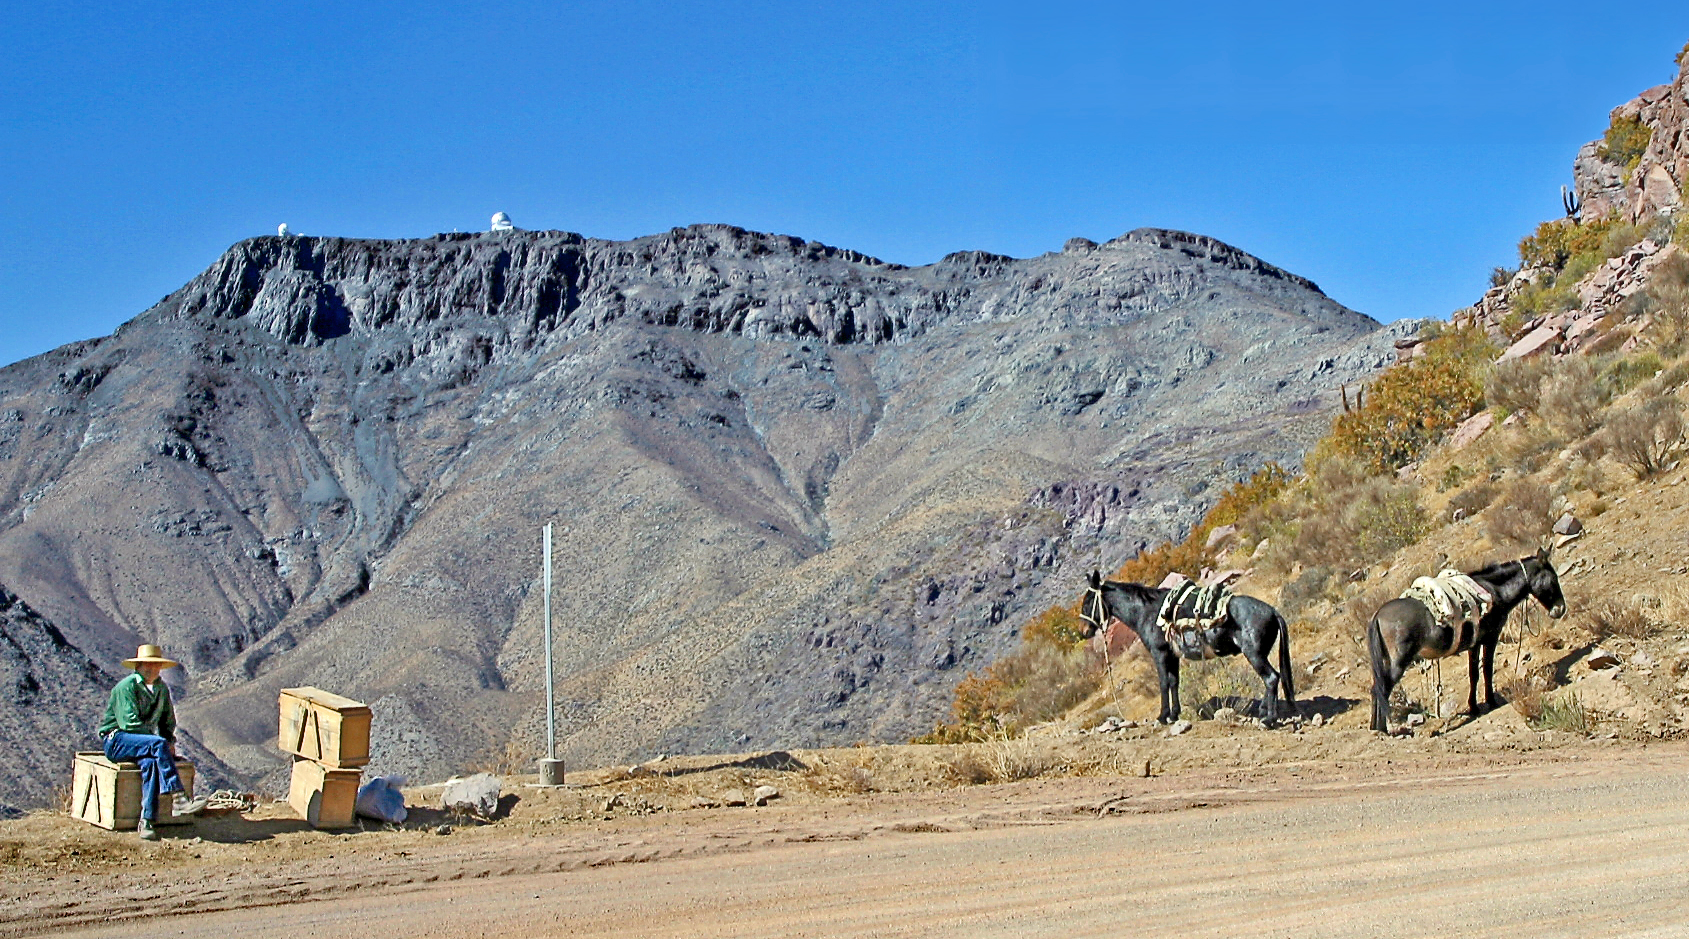

The road to Cerro Pachón

A local Chilean man rests by the side of the road that leads up to Cerro Pachón in north central Chile, with the SOAR and Gemini South telescopes visible on Pachón in the background. This photo was taken on 17 April 2004, a few hours before the dedication of the SOAR telescope, a cooperative project between NOAO, the University of North Carolina at Chapel Hill, Michigan State University, and the country of Brazil.

Credit: NOIRLab/NSF/AURA